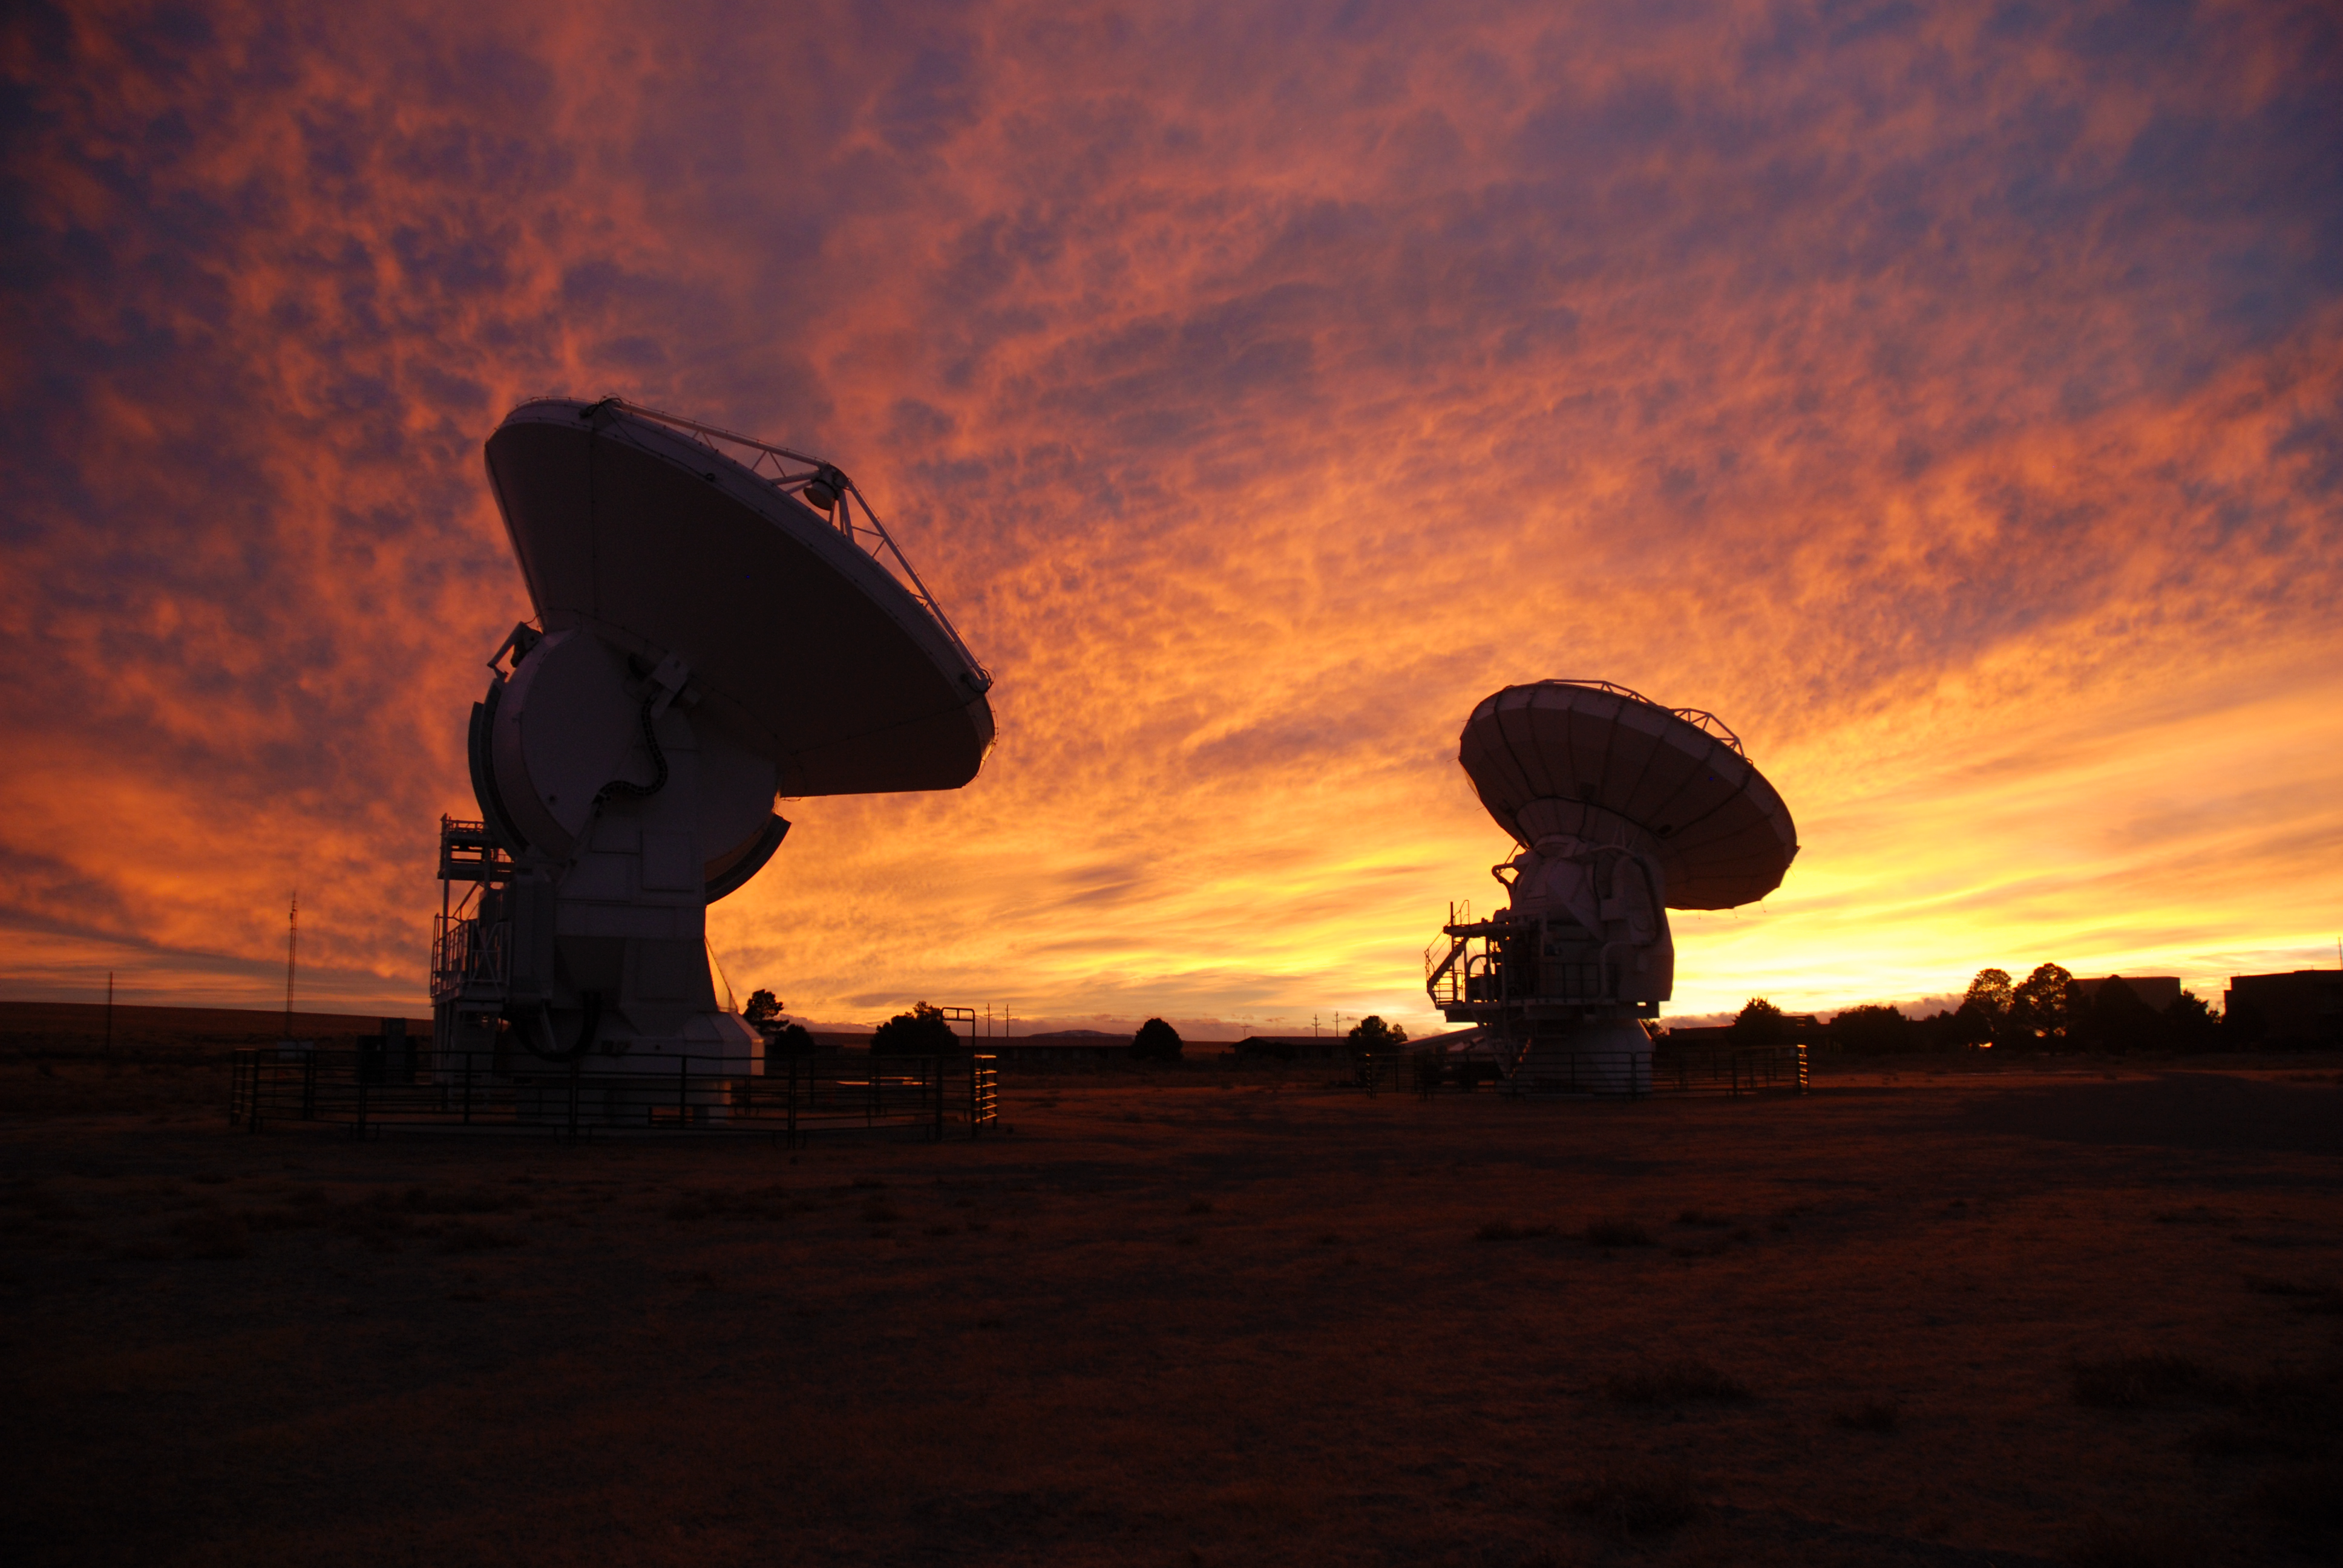

ALMA test site in New Mexico, USA

Two ALMA antennas in the test site in Socorro, New Mexico, USA. Image taken in December 2008.

Credit: ALMA (ESO/NAOJ/NRAO)